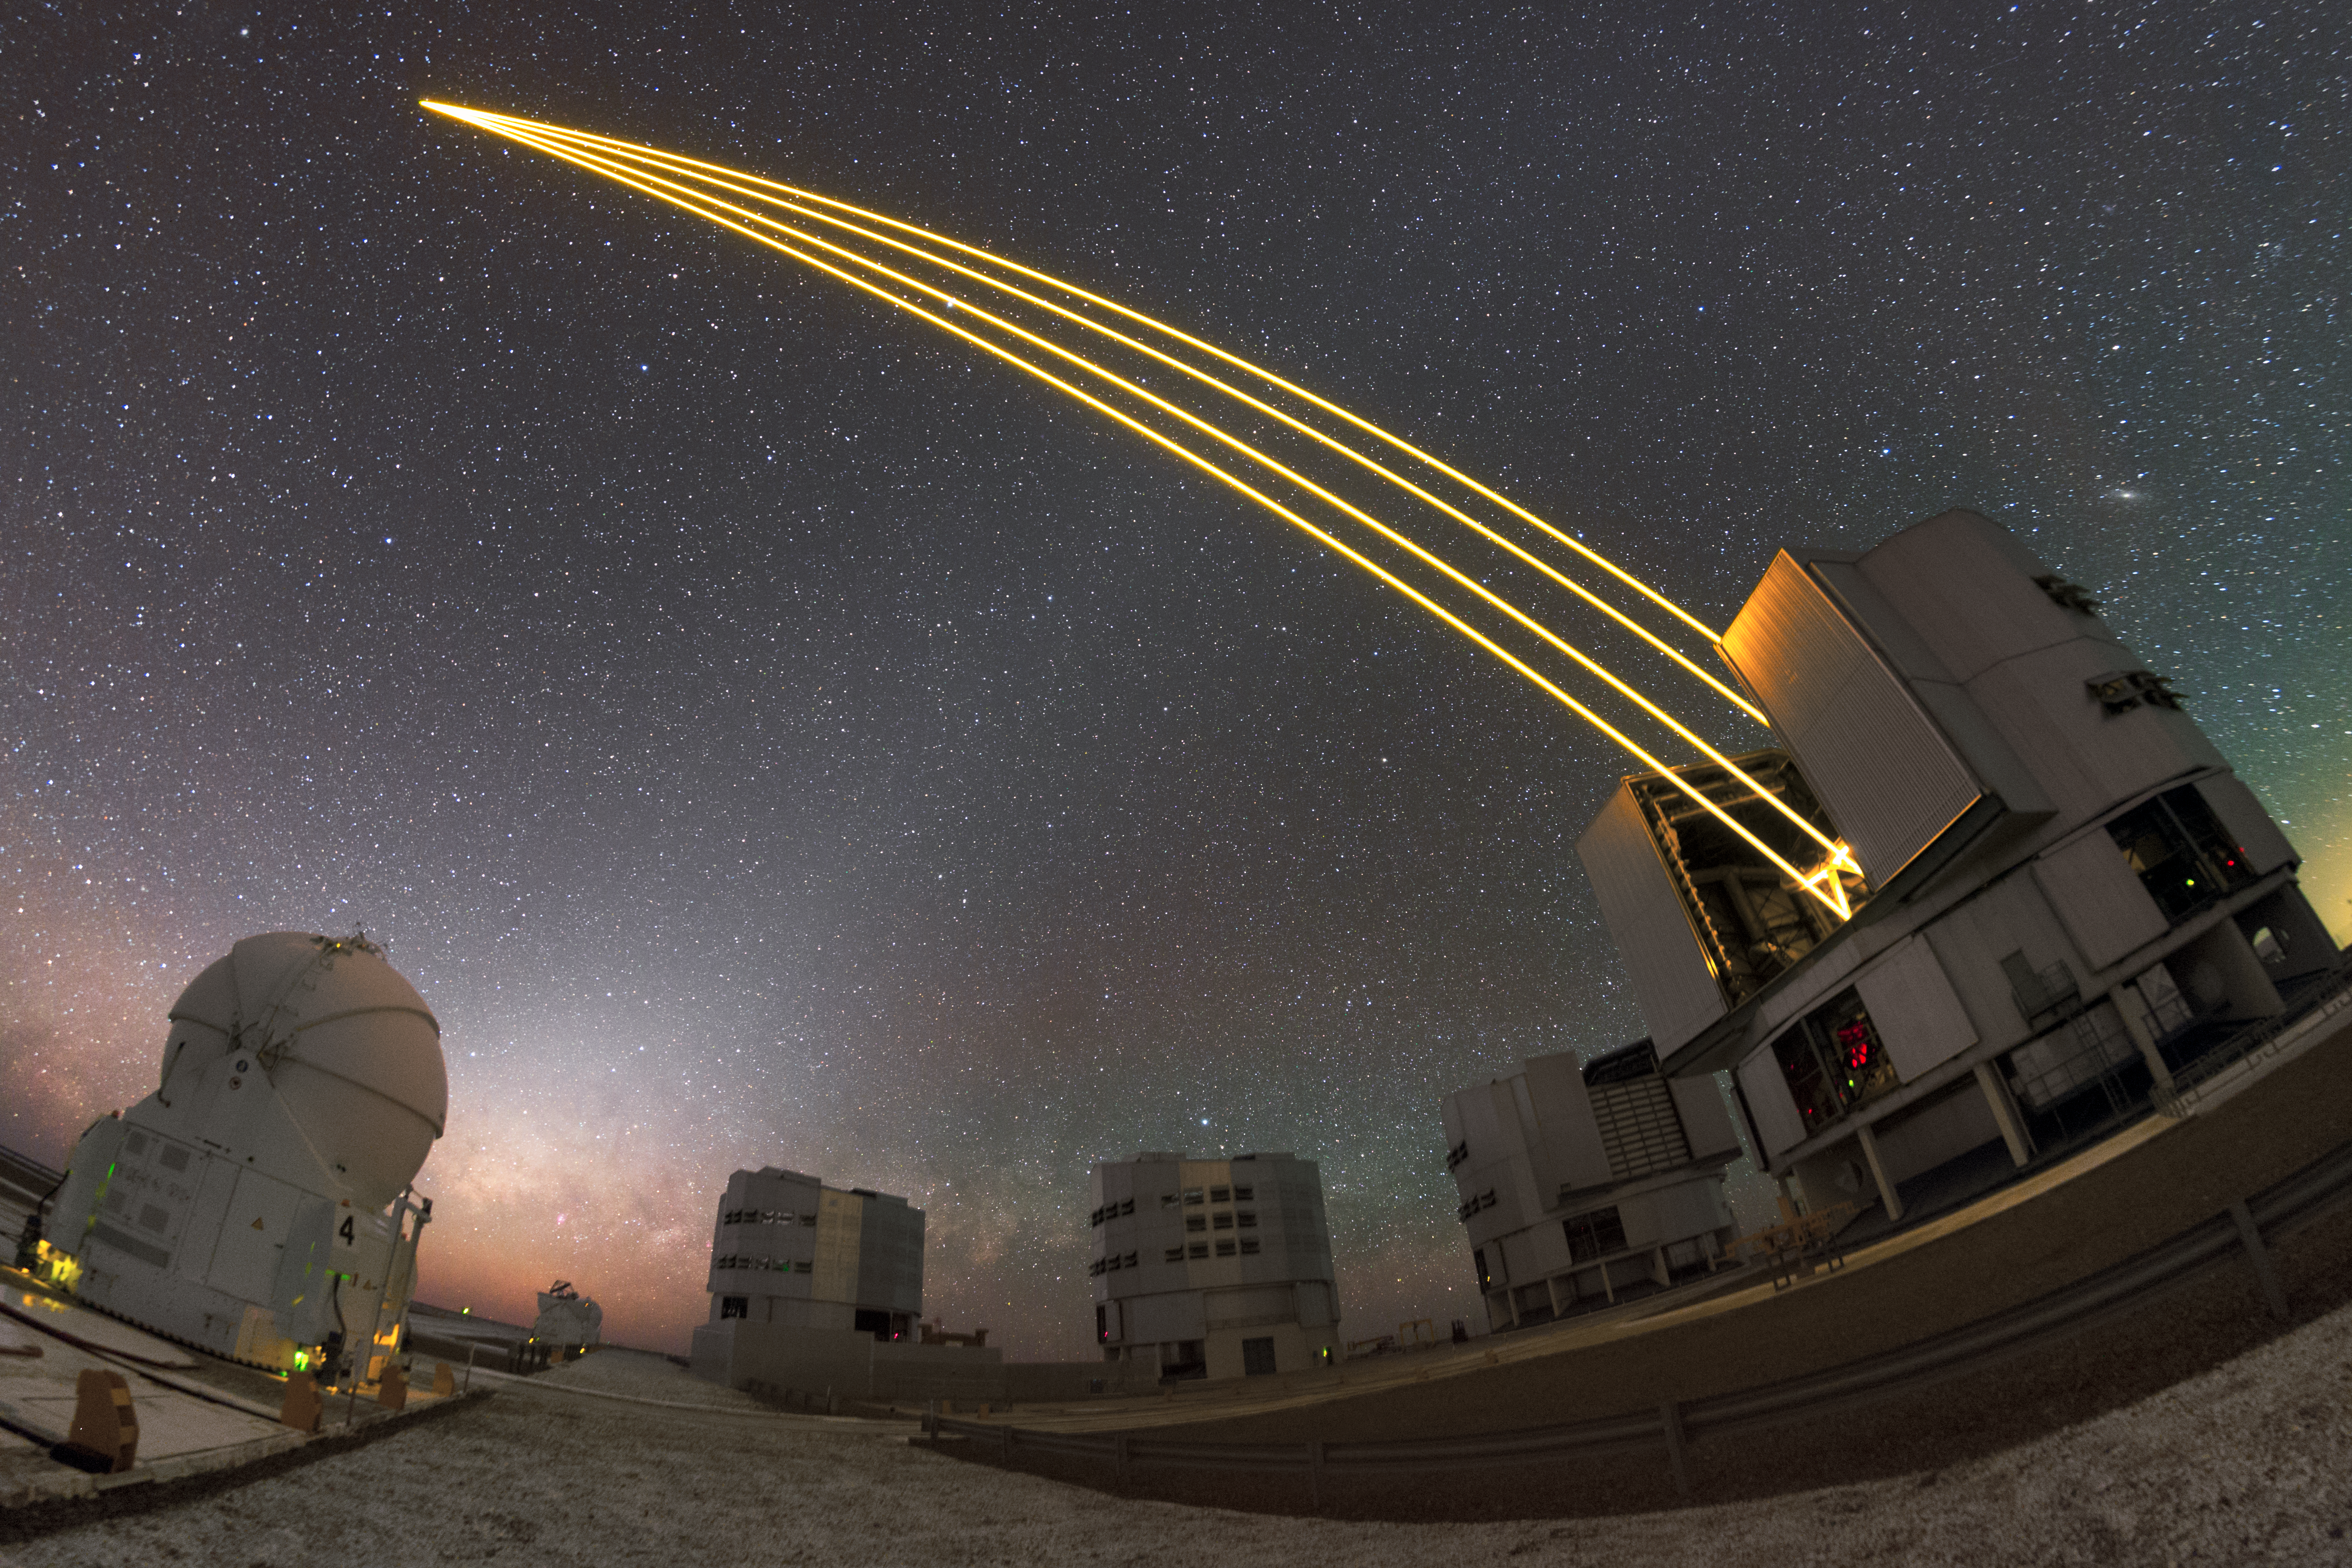

ESO's Very Large Telescope in action

One of the Unit Telescopes of ESO's Very Large Telescope (VLT) is producing artificial stars in the skies above the Atacama Desert, above the Milky Way. In May 2018 the VLT celebrated 20 years of operations.

The Four Laser Guide Star Facility (4LGSF) shines four 22-watt laser beams into the sky to create artificial guide stars by making sodium atoms in the upper atmosphere glow so that they look just like real stars. The artificial stars allow the adaptive optics systems to compensate for the blurring caused by the Earth’s atmosphere and so that the telescope can create sharp images.

Credit: ESO/P. Horálek